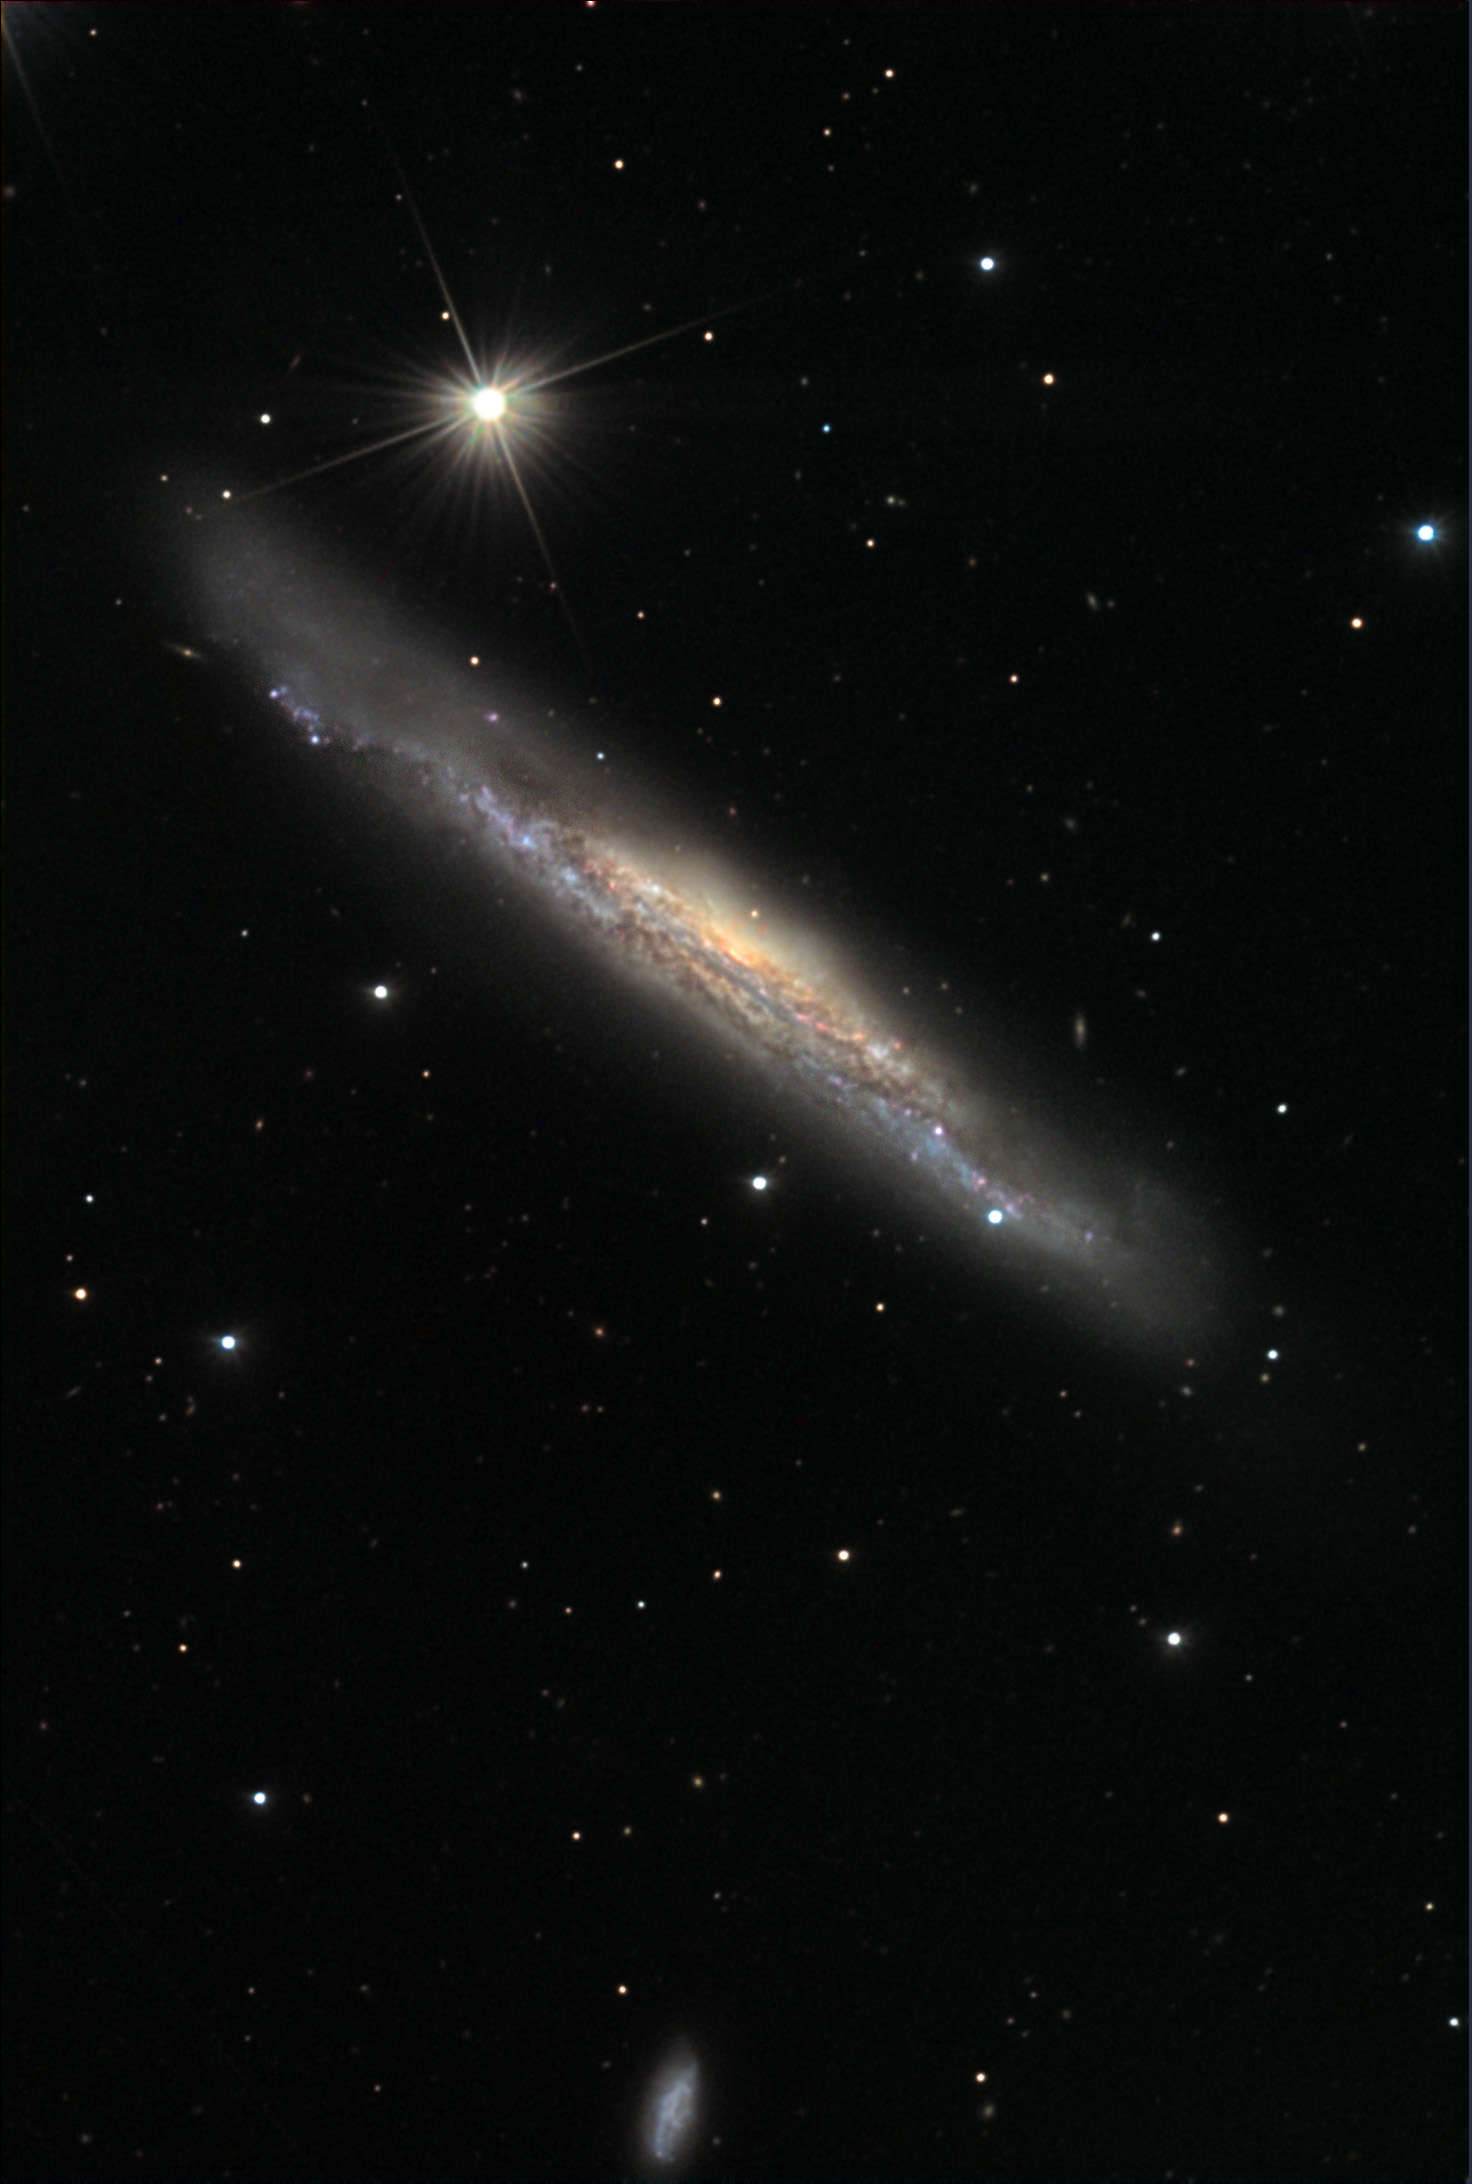

NGC 3079

If you could speed up time and watch this galaxy evolve, the center of NGC 3079 would bubble with hot gas not unlike the shallow lava pits of Hawaii. A burst of star formation is creating tremendous stellar winds and accelerating particles and gas to many thousands of light years above (and beneath) the plane of the galaxy. These filaments of gas glow strongly in the emission given off by excited hydrogen atoms. The Hubble Space Telescope image obviously shows this feature with much more clarity. Interestingly, this gas will not reach escape velocity, but will rain back down onto the plane of the galaxy and potentially trigger more star formation! This colorful spiral galaxy is at a distance of 50 million light years away.

This image was taken as part of Advanced Observing Program (AOP) program at Kitt Peak Visitor Center during 2014.

Credit: KPNO/NOIRLab/NSF/AURA/Jeff Hapeman/Adam Block